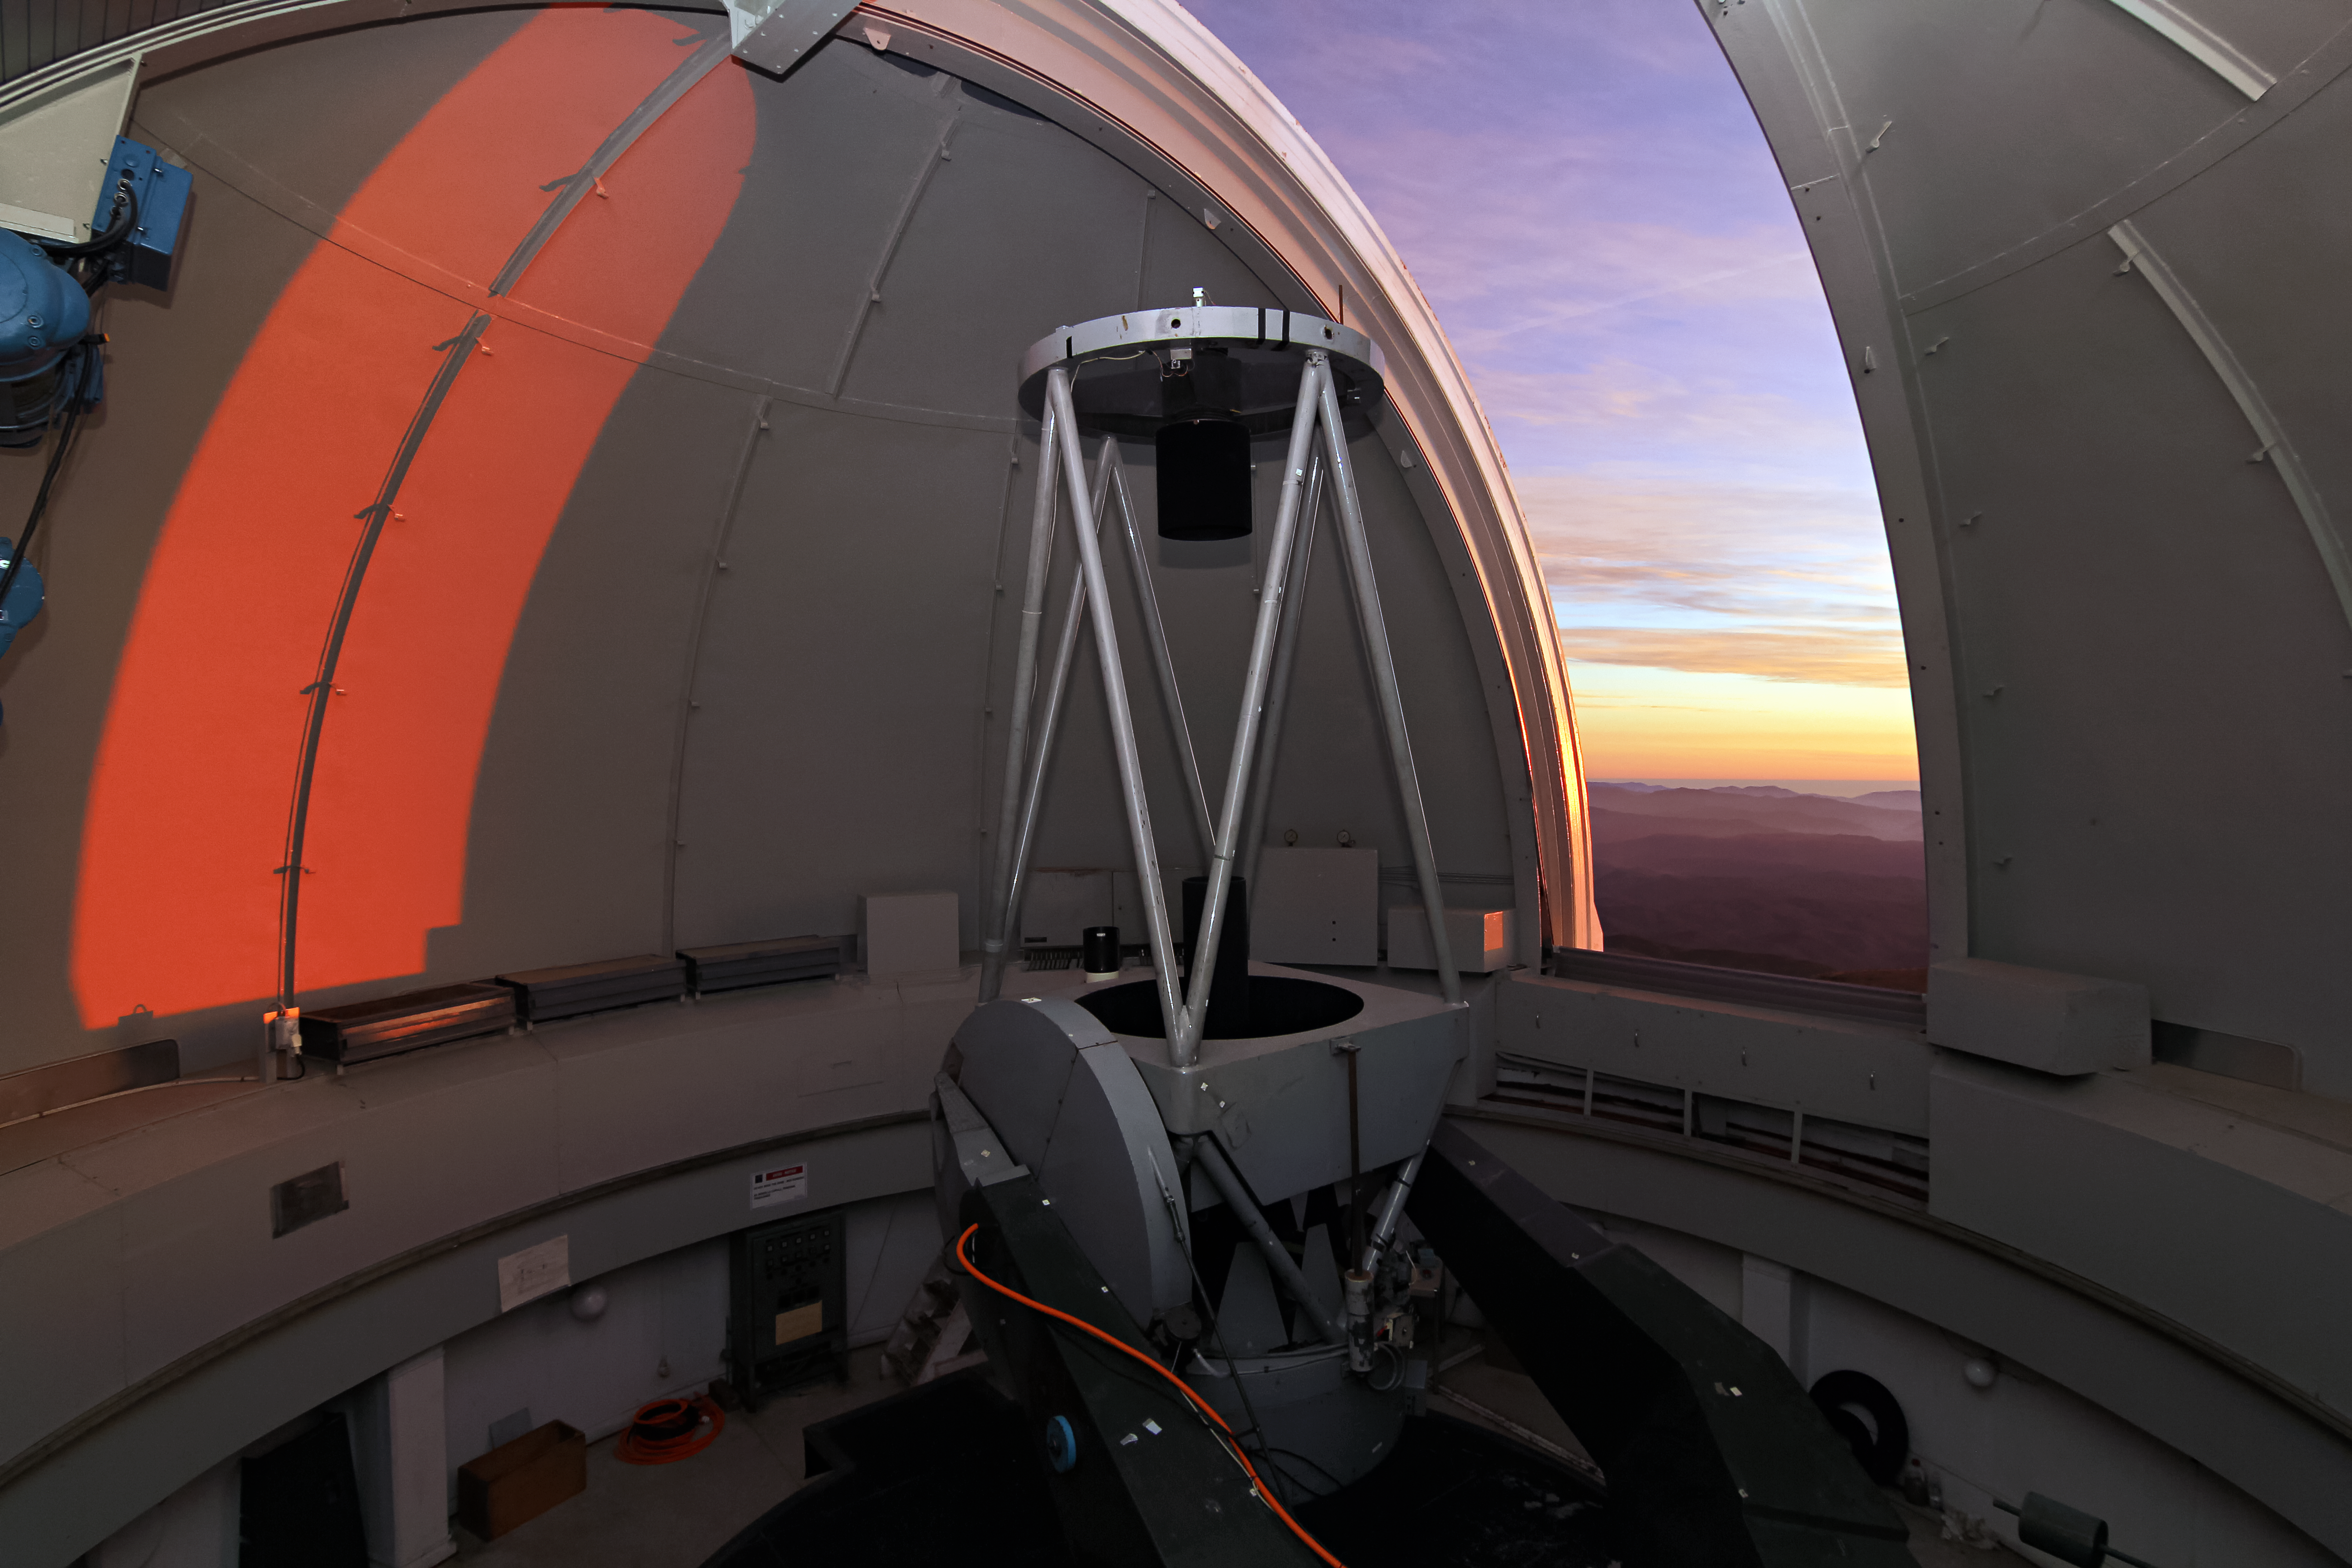

ESO 1-metre telescope

The ESO 1-m telescope at ESO’s La Silla Observatory; the telescope is operated by the Universidad Católica del Norte (UCN).

Credit: S R Rossel